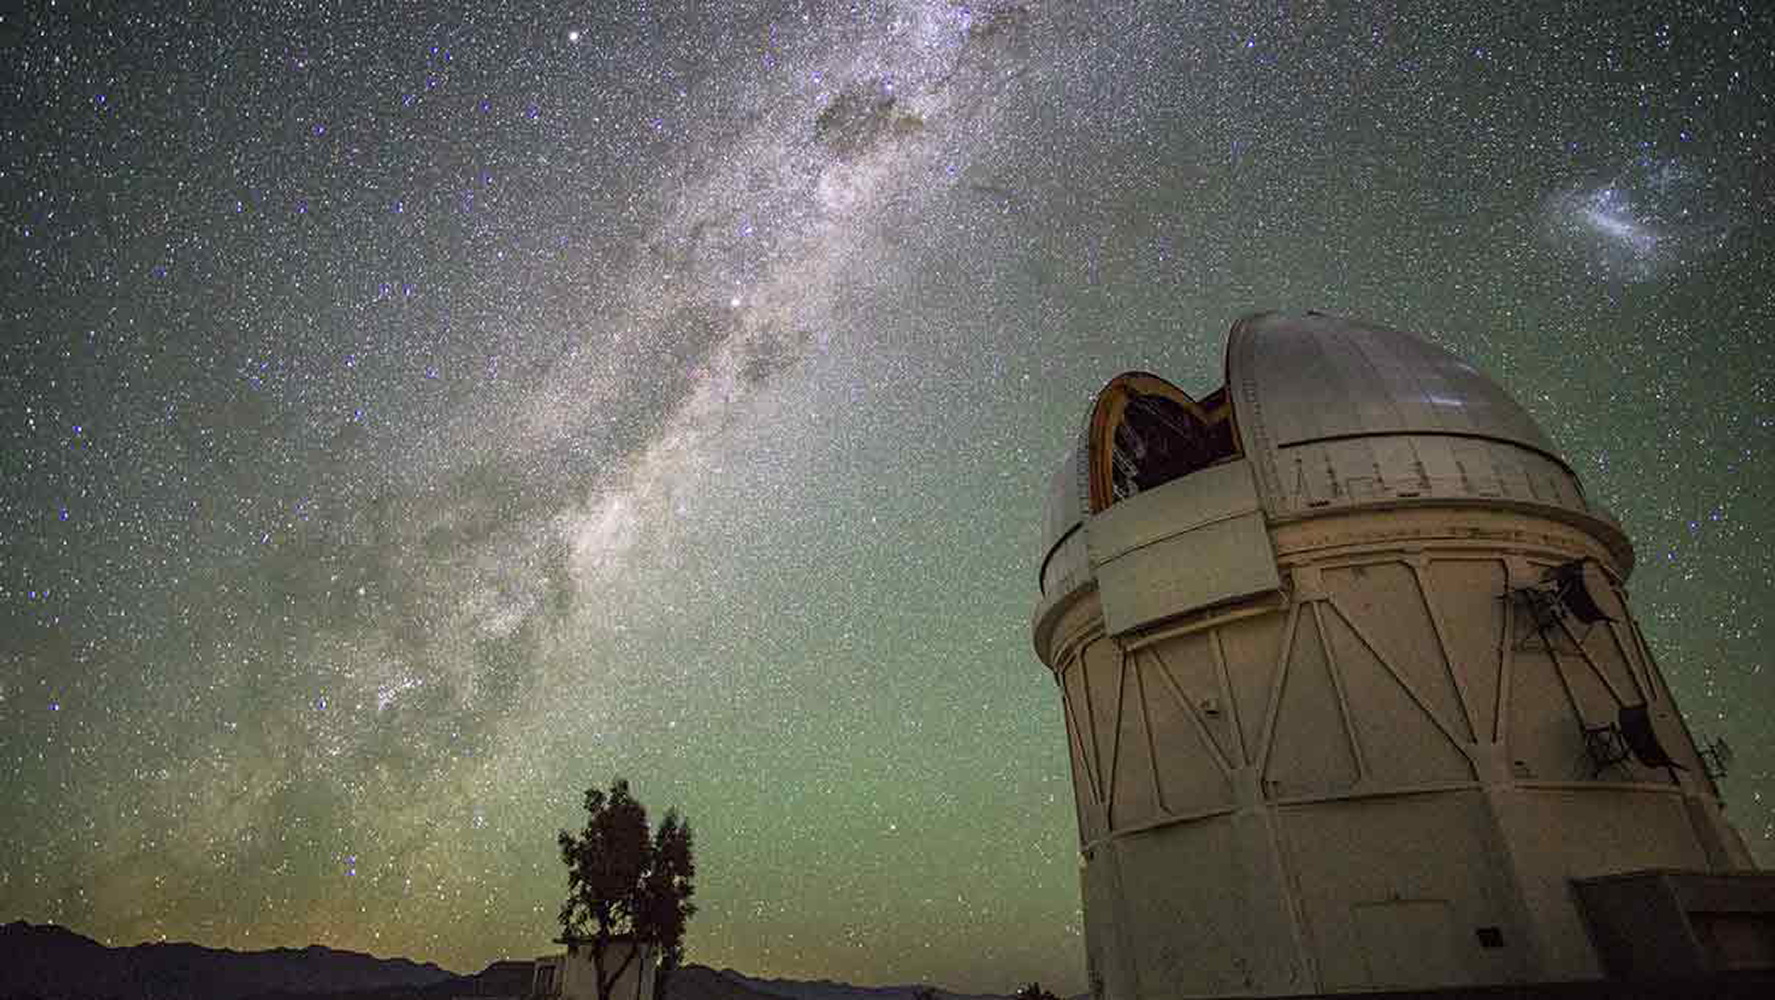

Dusk to Dawn time-lapse at CTIO

While observing for the DECam Legacy Survey (DECaLS), Rongpu Zhou (University of Pittsburgh) set up a camera to capture a time-lapse of the evening. For the first 18 seconds of the video, the moon illuminates the foreground as if it were daylight, while the night sky rotates overhead. As the moon sets, many more stars become visible, and our galaxy, the Milky Way, rises as the Magellanic Clouds set behind the Blanco 4m Telescope. The time-lapse was taken on 4 March 2017.

Credit: Rongpu Zhou